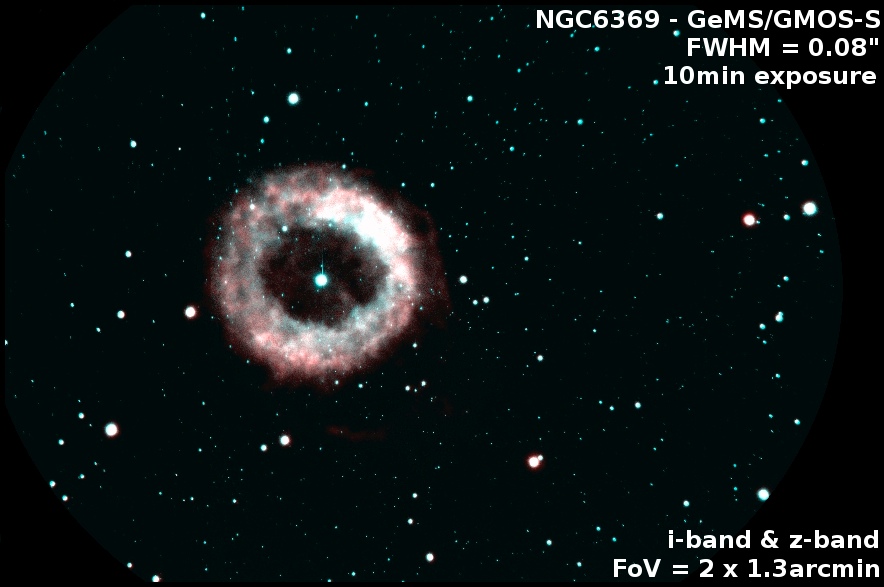

Gemini Video Explains the Next Generation of Adaptive Optics

The planetary nebula NGC 6369, observed with GMOS-S and GeMS. The Field of this image is 2x1.3 arcmin, and the image quality reached was as good as 0.08arcsec on these 10min exposure time images. The star at the center of the nebulae was used as one of the guide stars.

Credit: NOIRLab